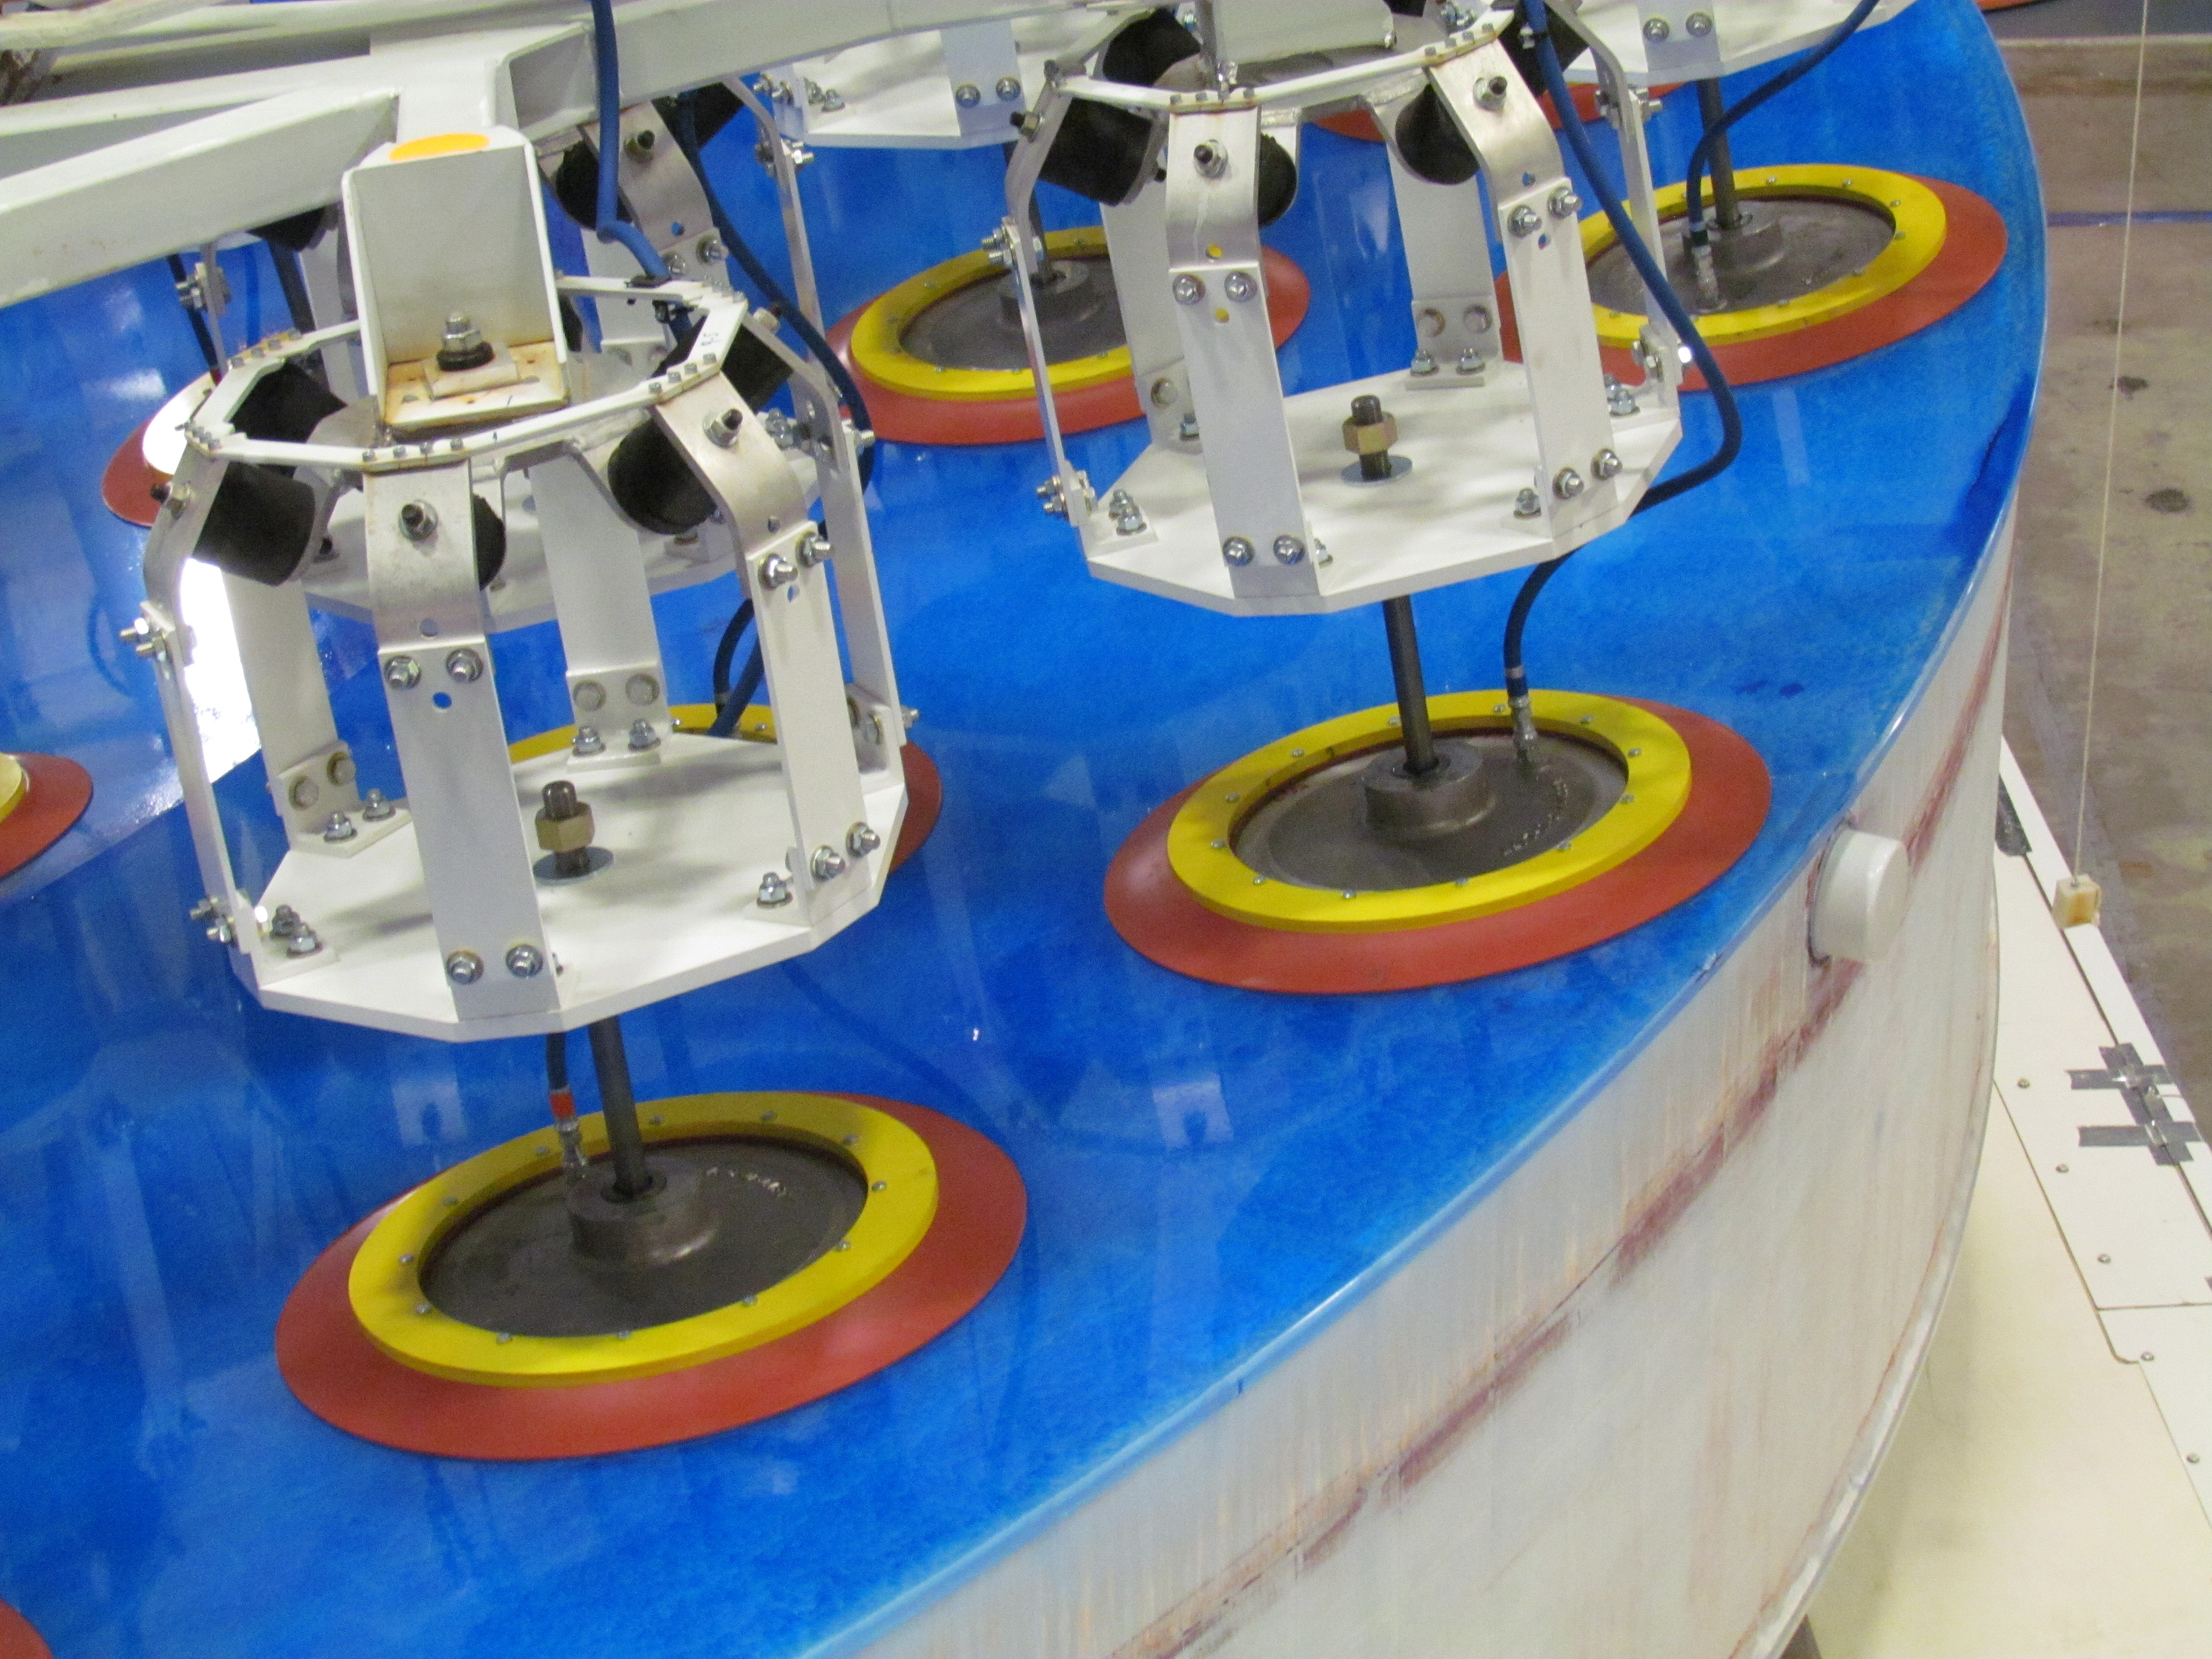

M1M3 Lifted from Polishing Cell to Box

The Primary/Tertiary Mirror is lifted from the polishing cell to its box. The lifter is supported by the crane above the Mirror with 54 vacuum pads on the Mirror. The pumps connecting the pads (the yellow boxes on the lifter) create a vacuum under each pad and secure the Mirror to the lifter. The bottom covers of the box are then removed so technicians can attach the Mirror's hard points, the gold-tone fixtures under the Mirror, to the blue supporting fixtures of the box.

Credit: Rubin Observatory/NSF/AURA